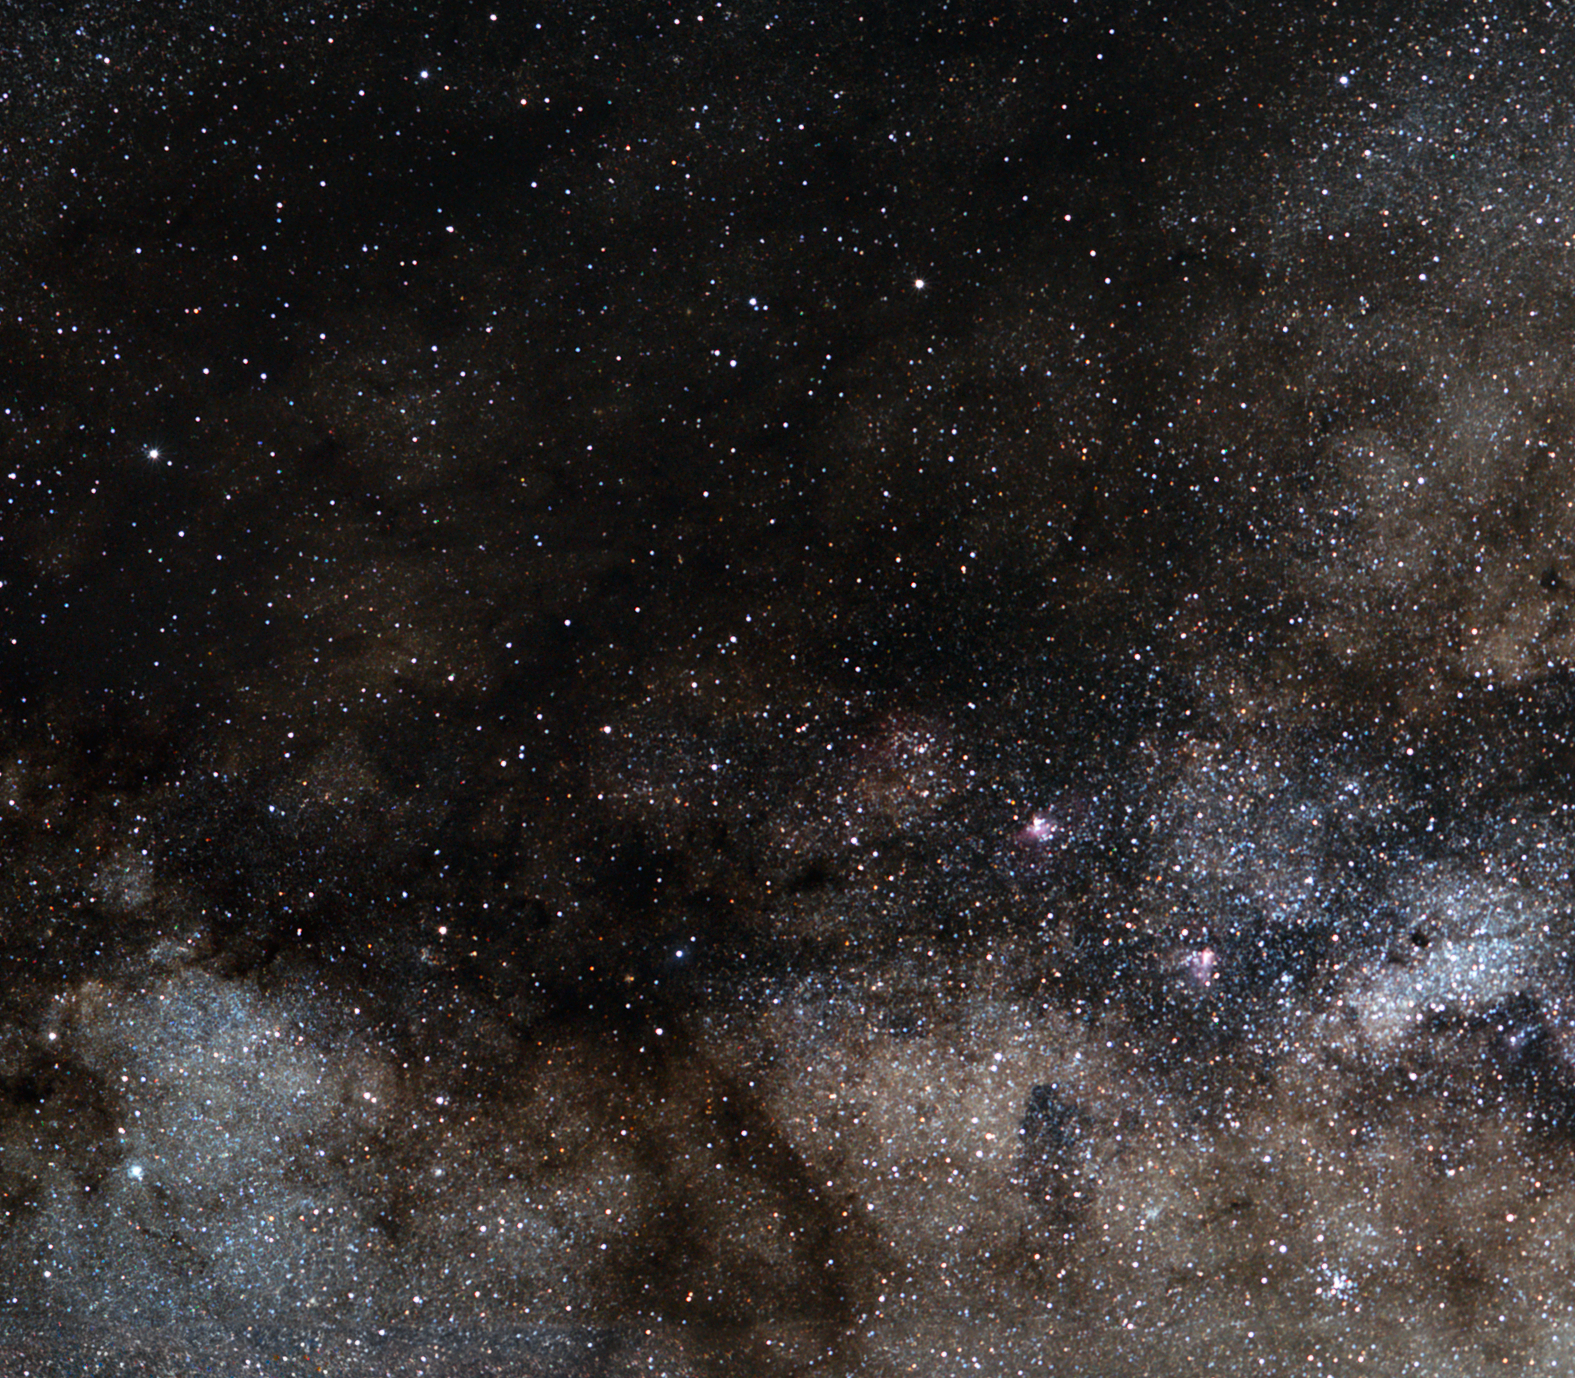

Cosmic birds: The Eagle and Swan Nebulae

The Eagle and the Swan Nebulae (perhaps better known as the Omega Nebula) are two of the largest and most active star-forming regions in the Milky Way. The nebulae are located close to each other in the Milky Way’s Sagittarius spiral arm.

The Eagle Nebula lies some 7,000 light-years away in the constellation of Serpens (the Serpent). Stars are born from clouds of cold hydrogen gas that reside in this chaotic neighbourhood, where energy from the young stars sculpts beautiful cloudscapes in the surrounding material. A cluster of stars has formed from this great gaseous and dusty cloud. Hydrogen gas energised by the star cluster's powerful ultraviolet light causes the whole region to glow red. The Eagle Nebula hosts the famous “Pillars of Creation”, which are gigantic towers of gas and dust within which matter clouds collapse under their own weight to form new stars.

Swiss astronomer Philippe Loys de Chéseaux recorded the star cluster, but not the surrounding nebula, in 1745. In 1764, French comet hunter Charles Messier reported on this star cluster as being "enmeshed in a faint glow", indicating that he had noticed traces of the surrounding Eagle Nebula, and he included it as the entry number 16 in his famous catalogue (Messier 16). In the New General Catalogue, Messier 16 goes by the designation NGC 6611.

The Omega Nebula is a dazzling stellar nursery located about 5,500 light-years away towards the constellation of Sagittarius (the Archer). An active star-forming region of gas and dust about 15 light-years across, the nebula has recently spawned a cluster of massive, hot stars. Active star-birth started a few million years ago and continues through today. The intense light and strong winds from these hulking infants have carved remarkable filigree structures in the gas and dust. The brightly shining gas is just a blister erupting from the side of a much larger dark cloud of molecular gas. The dust veils come from the remains of massive hot stars that have ended their brief lives and ejected material back into space, as well as the cosmic detritus from which future suns form.

As with the star cluster in the Eagle Nebula, Loys de Chéseaux discovered the Omega Nebula around 1745. Likewise, Messier independently rediscovered the Omega Nebula about twenty years later, and named it Messier 17 in his catalogue. In a small telescope, the Omega Nebula appears as an enigmatic ghostly bar of light set against the star fields of the Milky Way.

Credit: ESO/S. Brunier